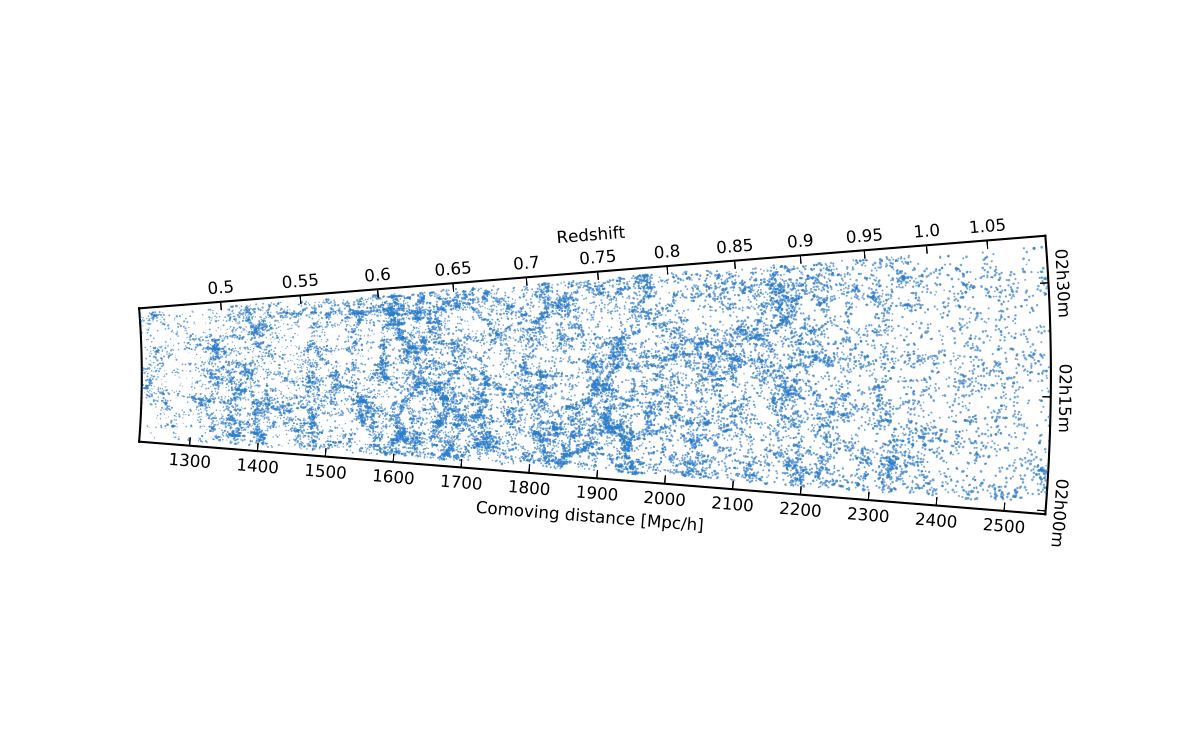

Map of the positions of thousands of galaxies in the VIPERS survey

This map of a section of the Universe shows the positions of many thousands of galaxies that were measured as part of the VIPERS survey with ESO’s Very Large Telescope. The observer on the Earth is at the left and galaxies towards the right are seen at earlier times in the history of the Universe. The intricate structure of the large-scale structure of the cosmic web is clearly seen.

Credit: ESO/L. Guzzo/VIPERS survey